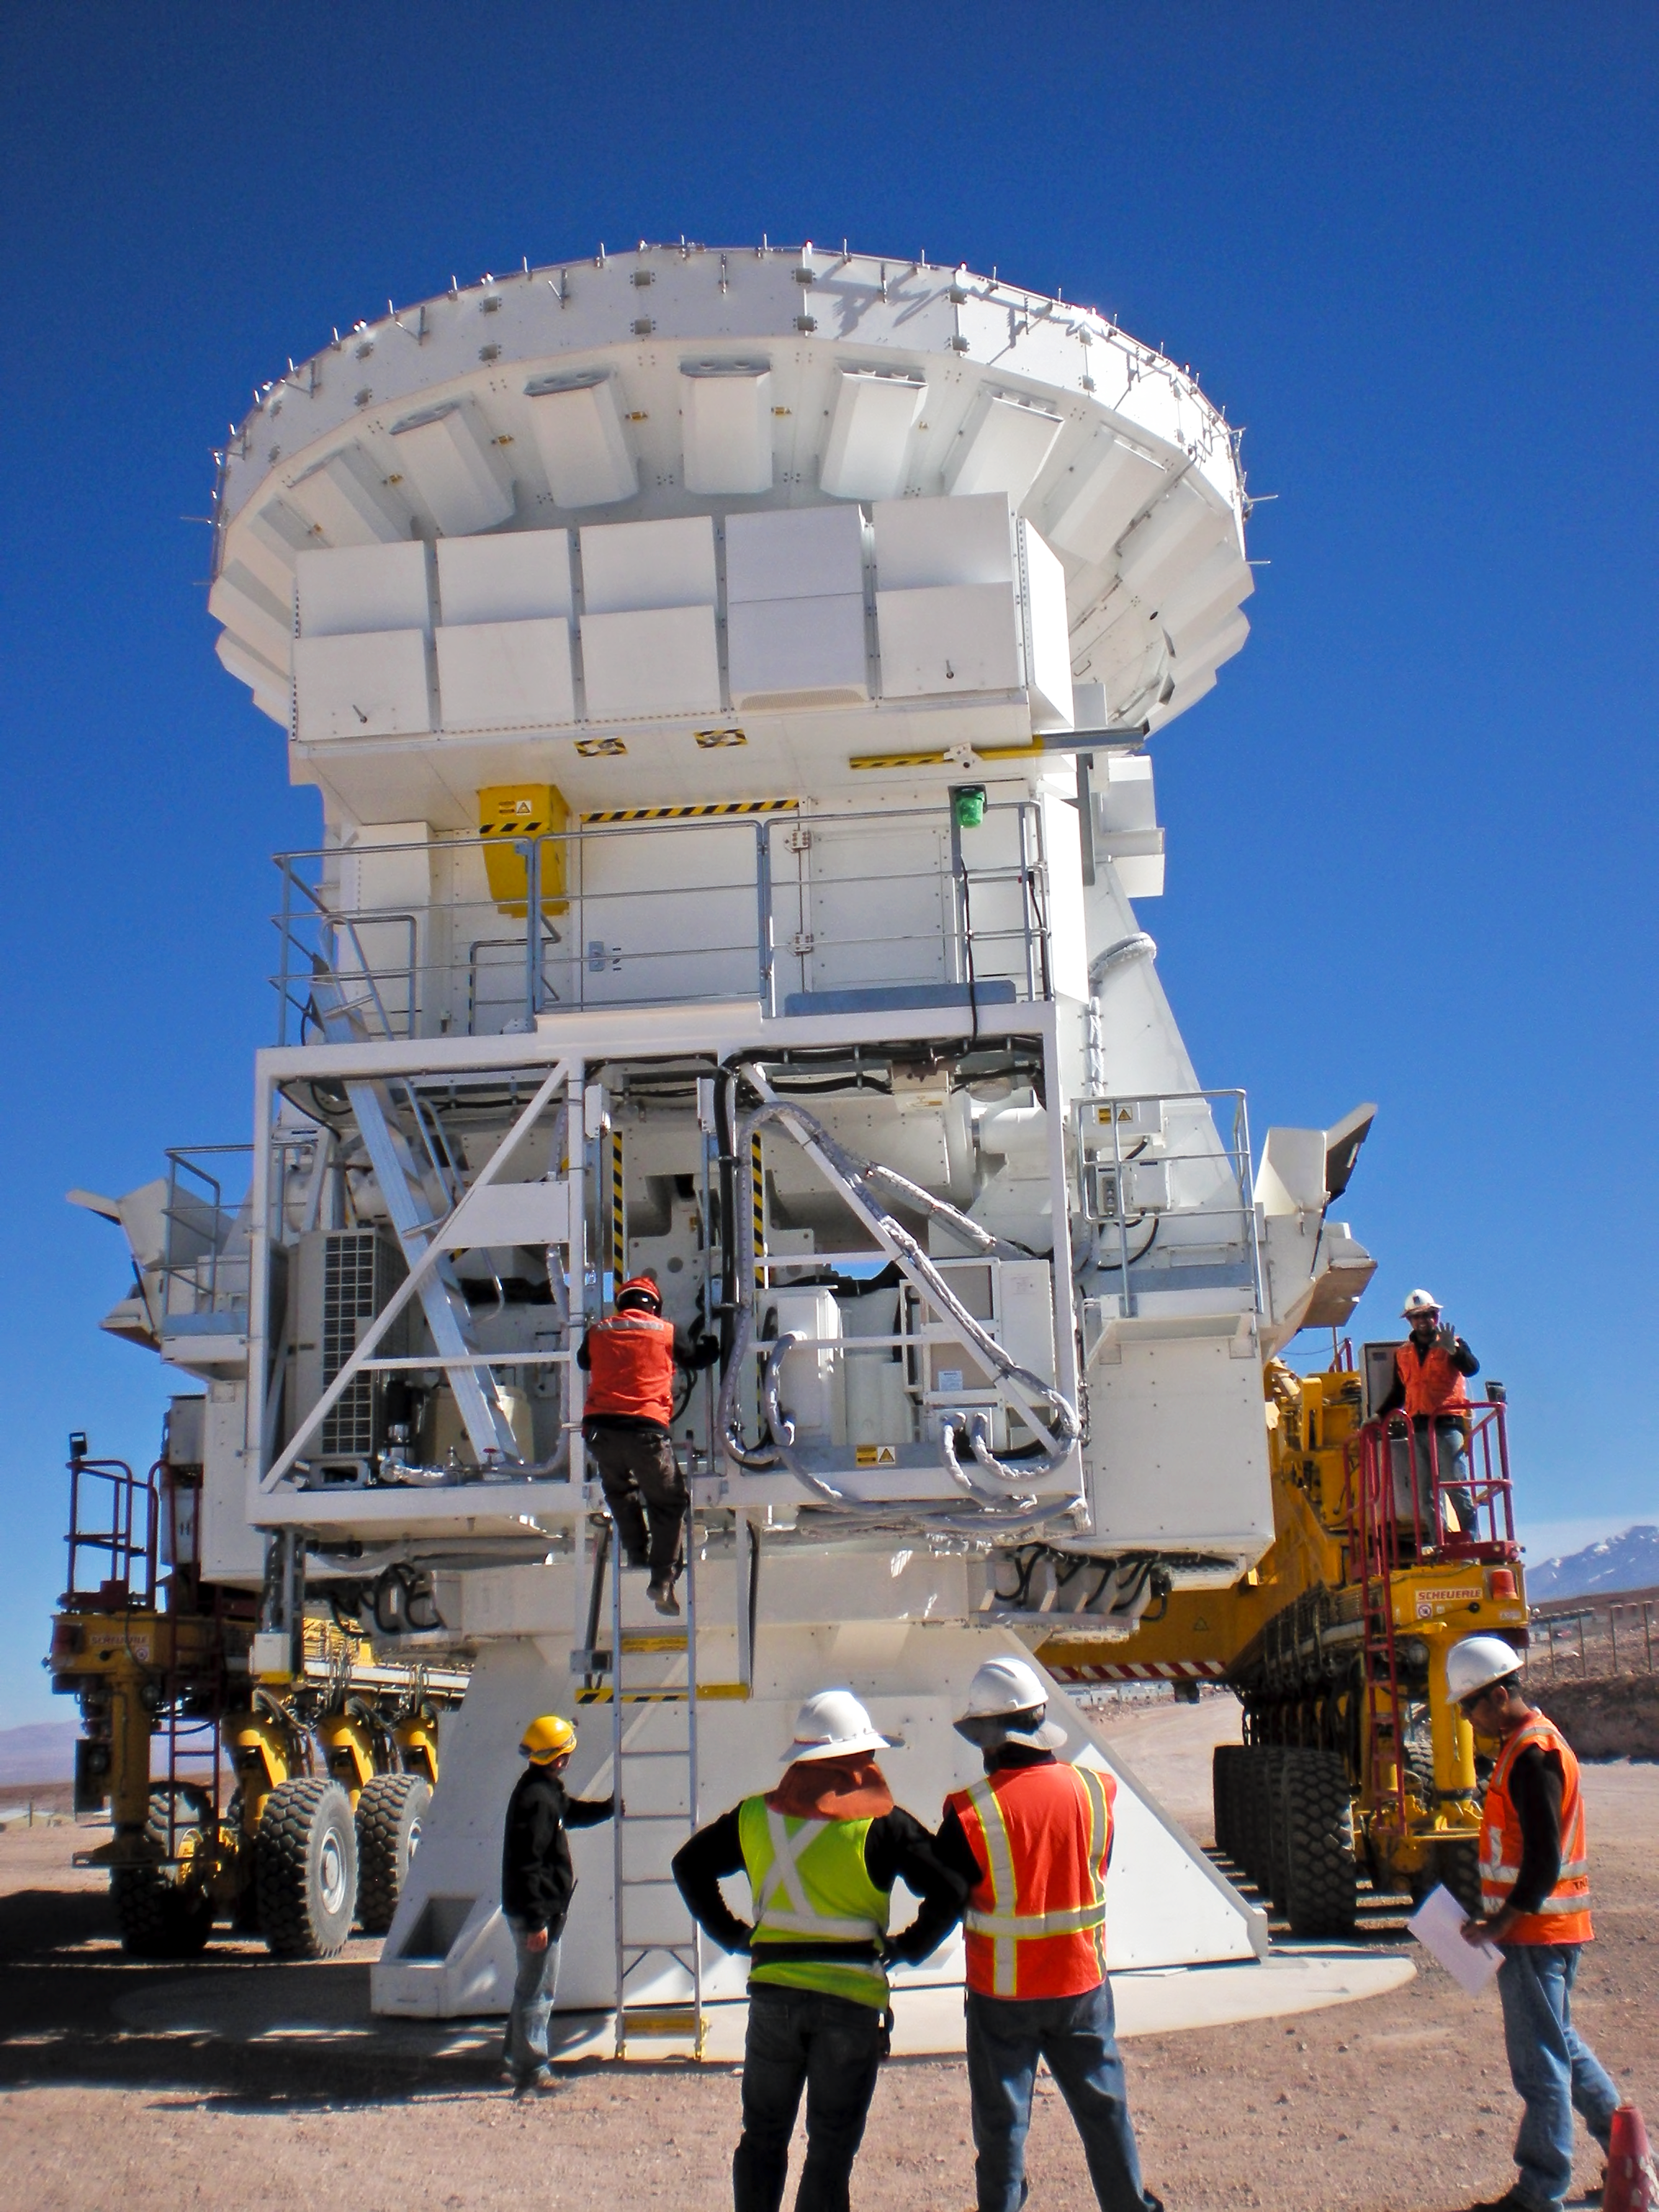

Preparing an ALMA antenna's journey

Staff preparing this ALMA antenna to be placed on the transporter that will take it to the Array Operations Site at 5000 metres altitude.

Credit: ESO